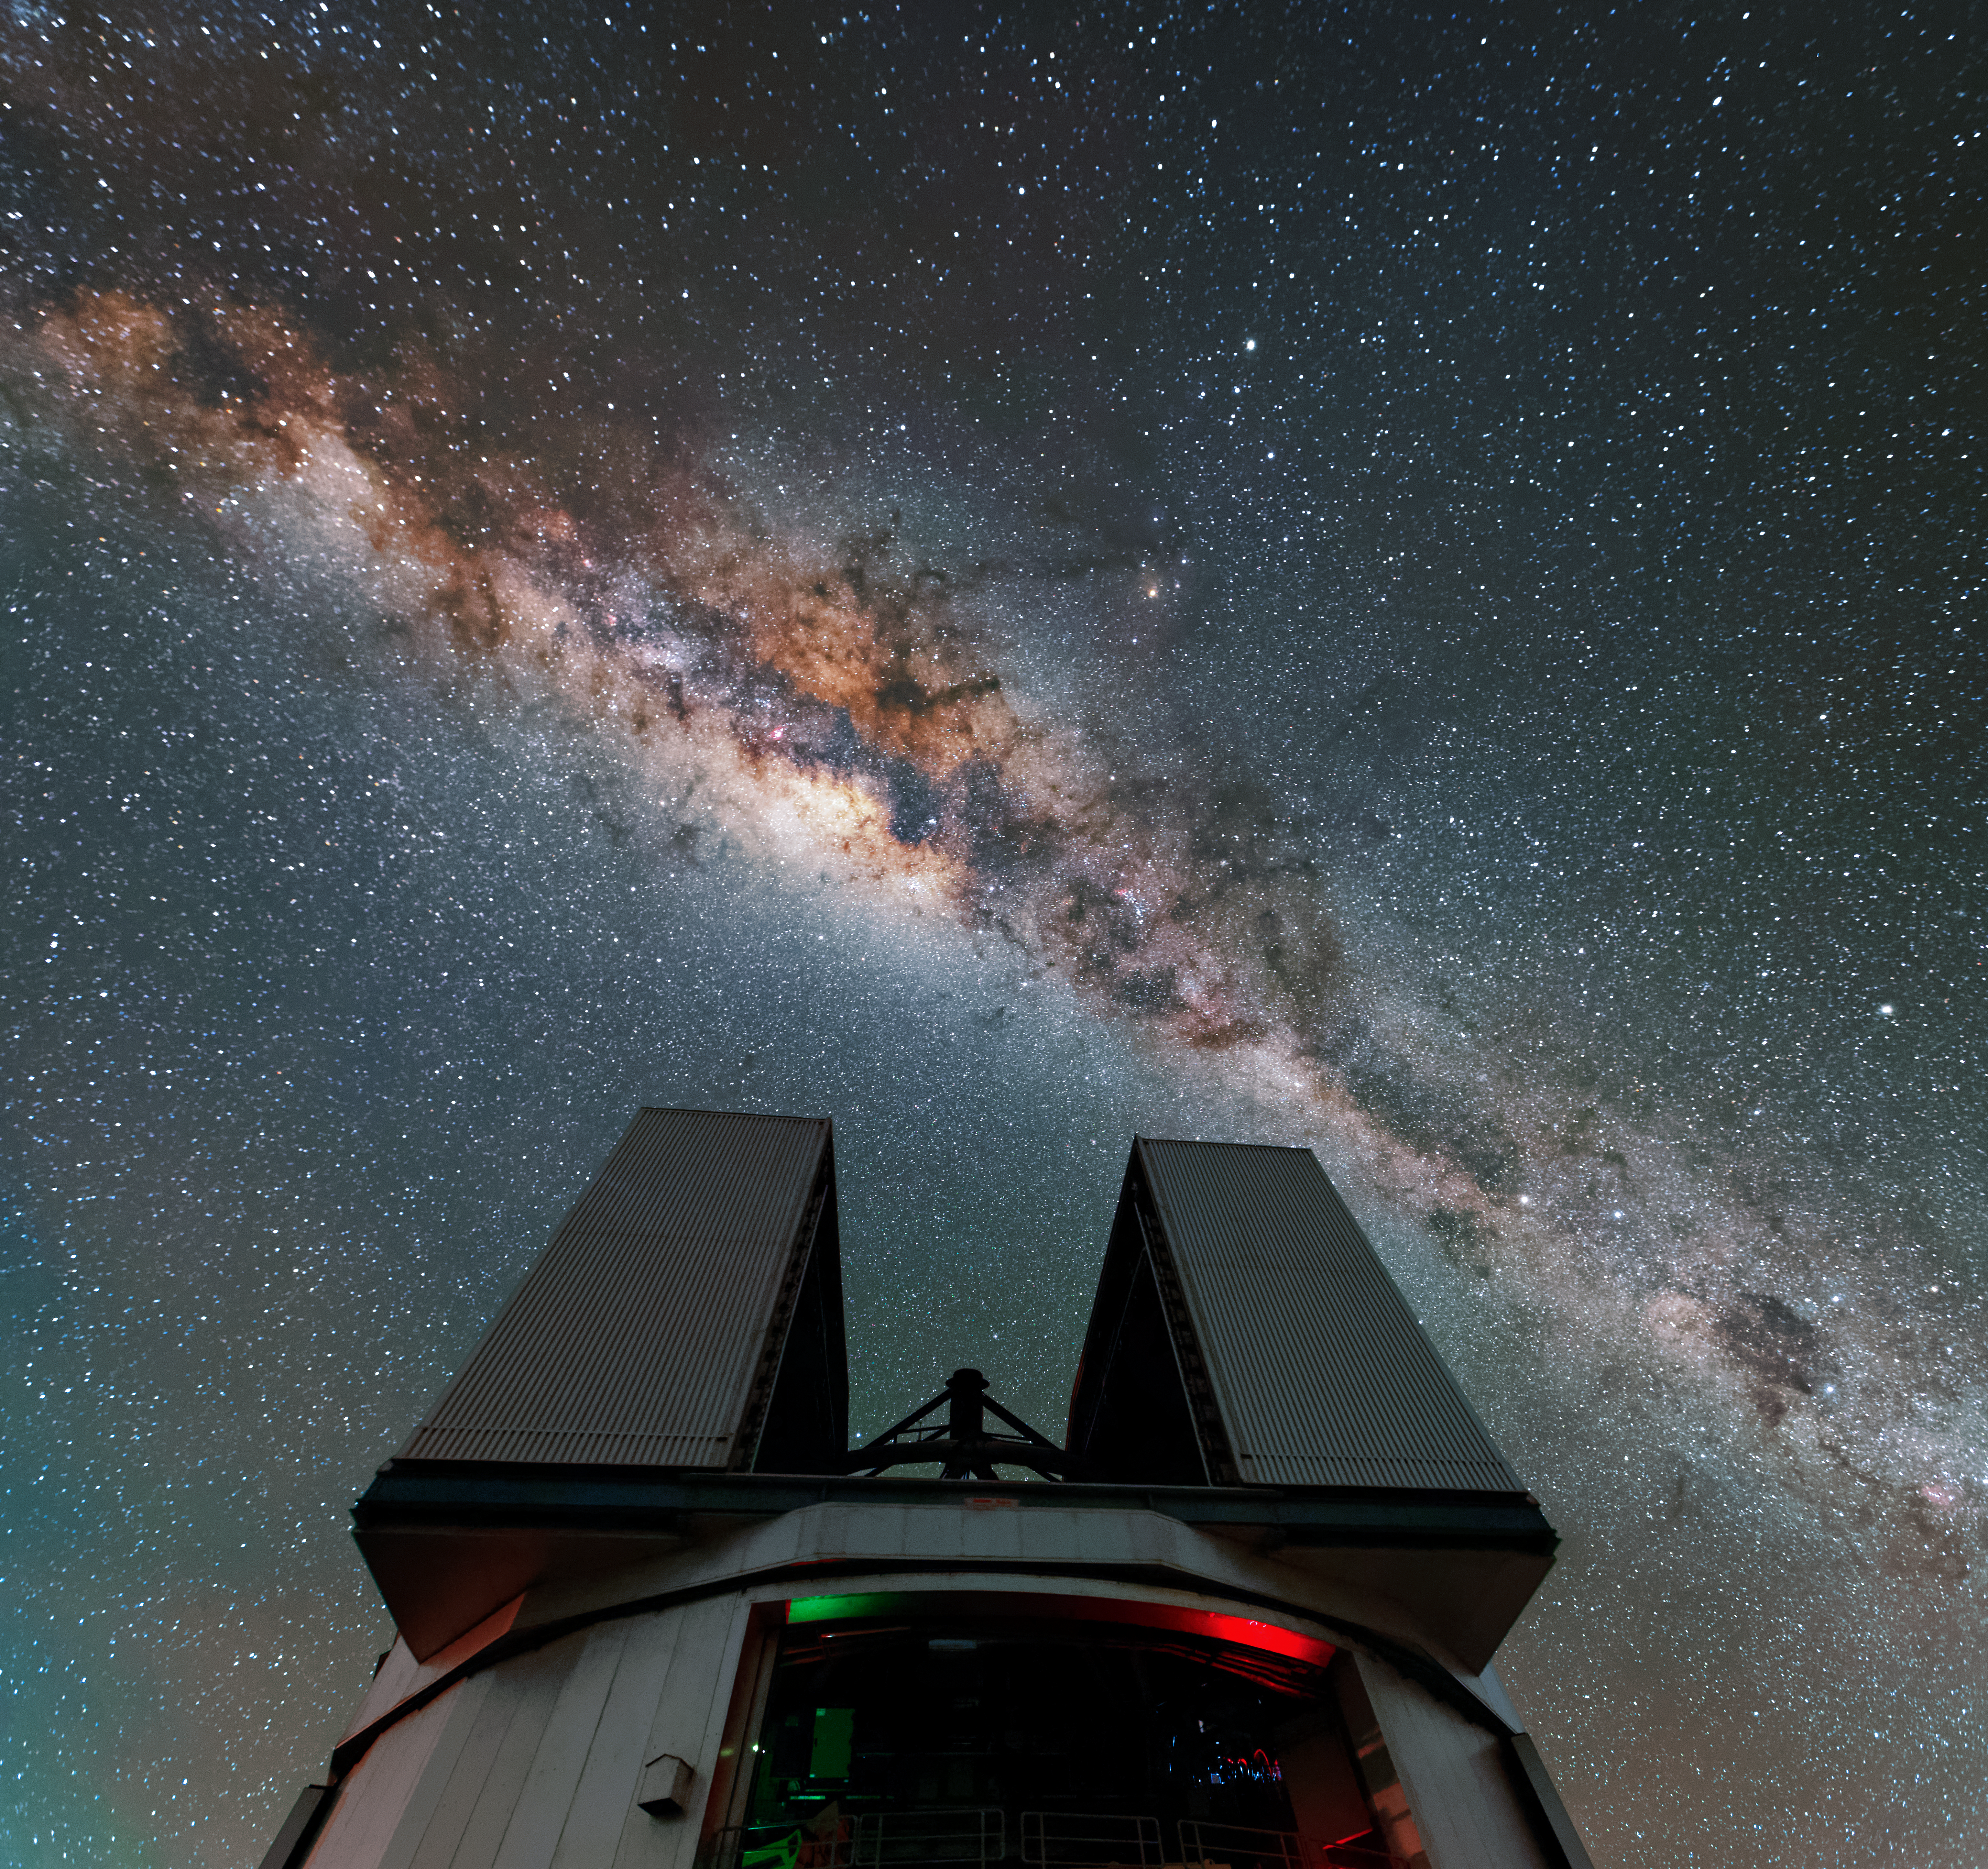

Glittering galactic bulge

The bulge of our home galaxy, the Milky Way, glitters as it stretches above the open dome of an 8.2-metre VLT Unit Telescope in this striking shot from ESO's Paranal Observatory in the Chilean Atacama Desert.

Observing conditions at the Paranal Observatory are so good that, on the best nights, light from the Milky Way can cast your shadow.

Credit: Jean-Marc Lecleire/PNA/ESO